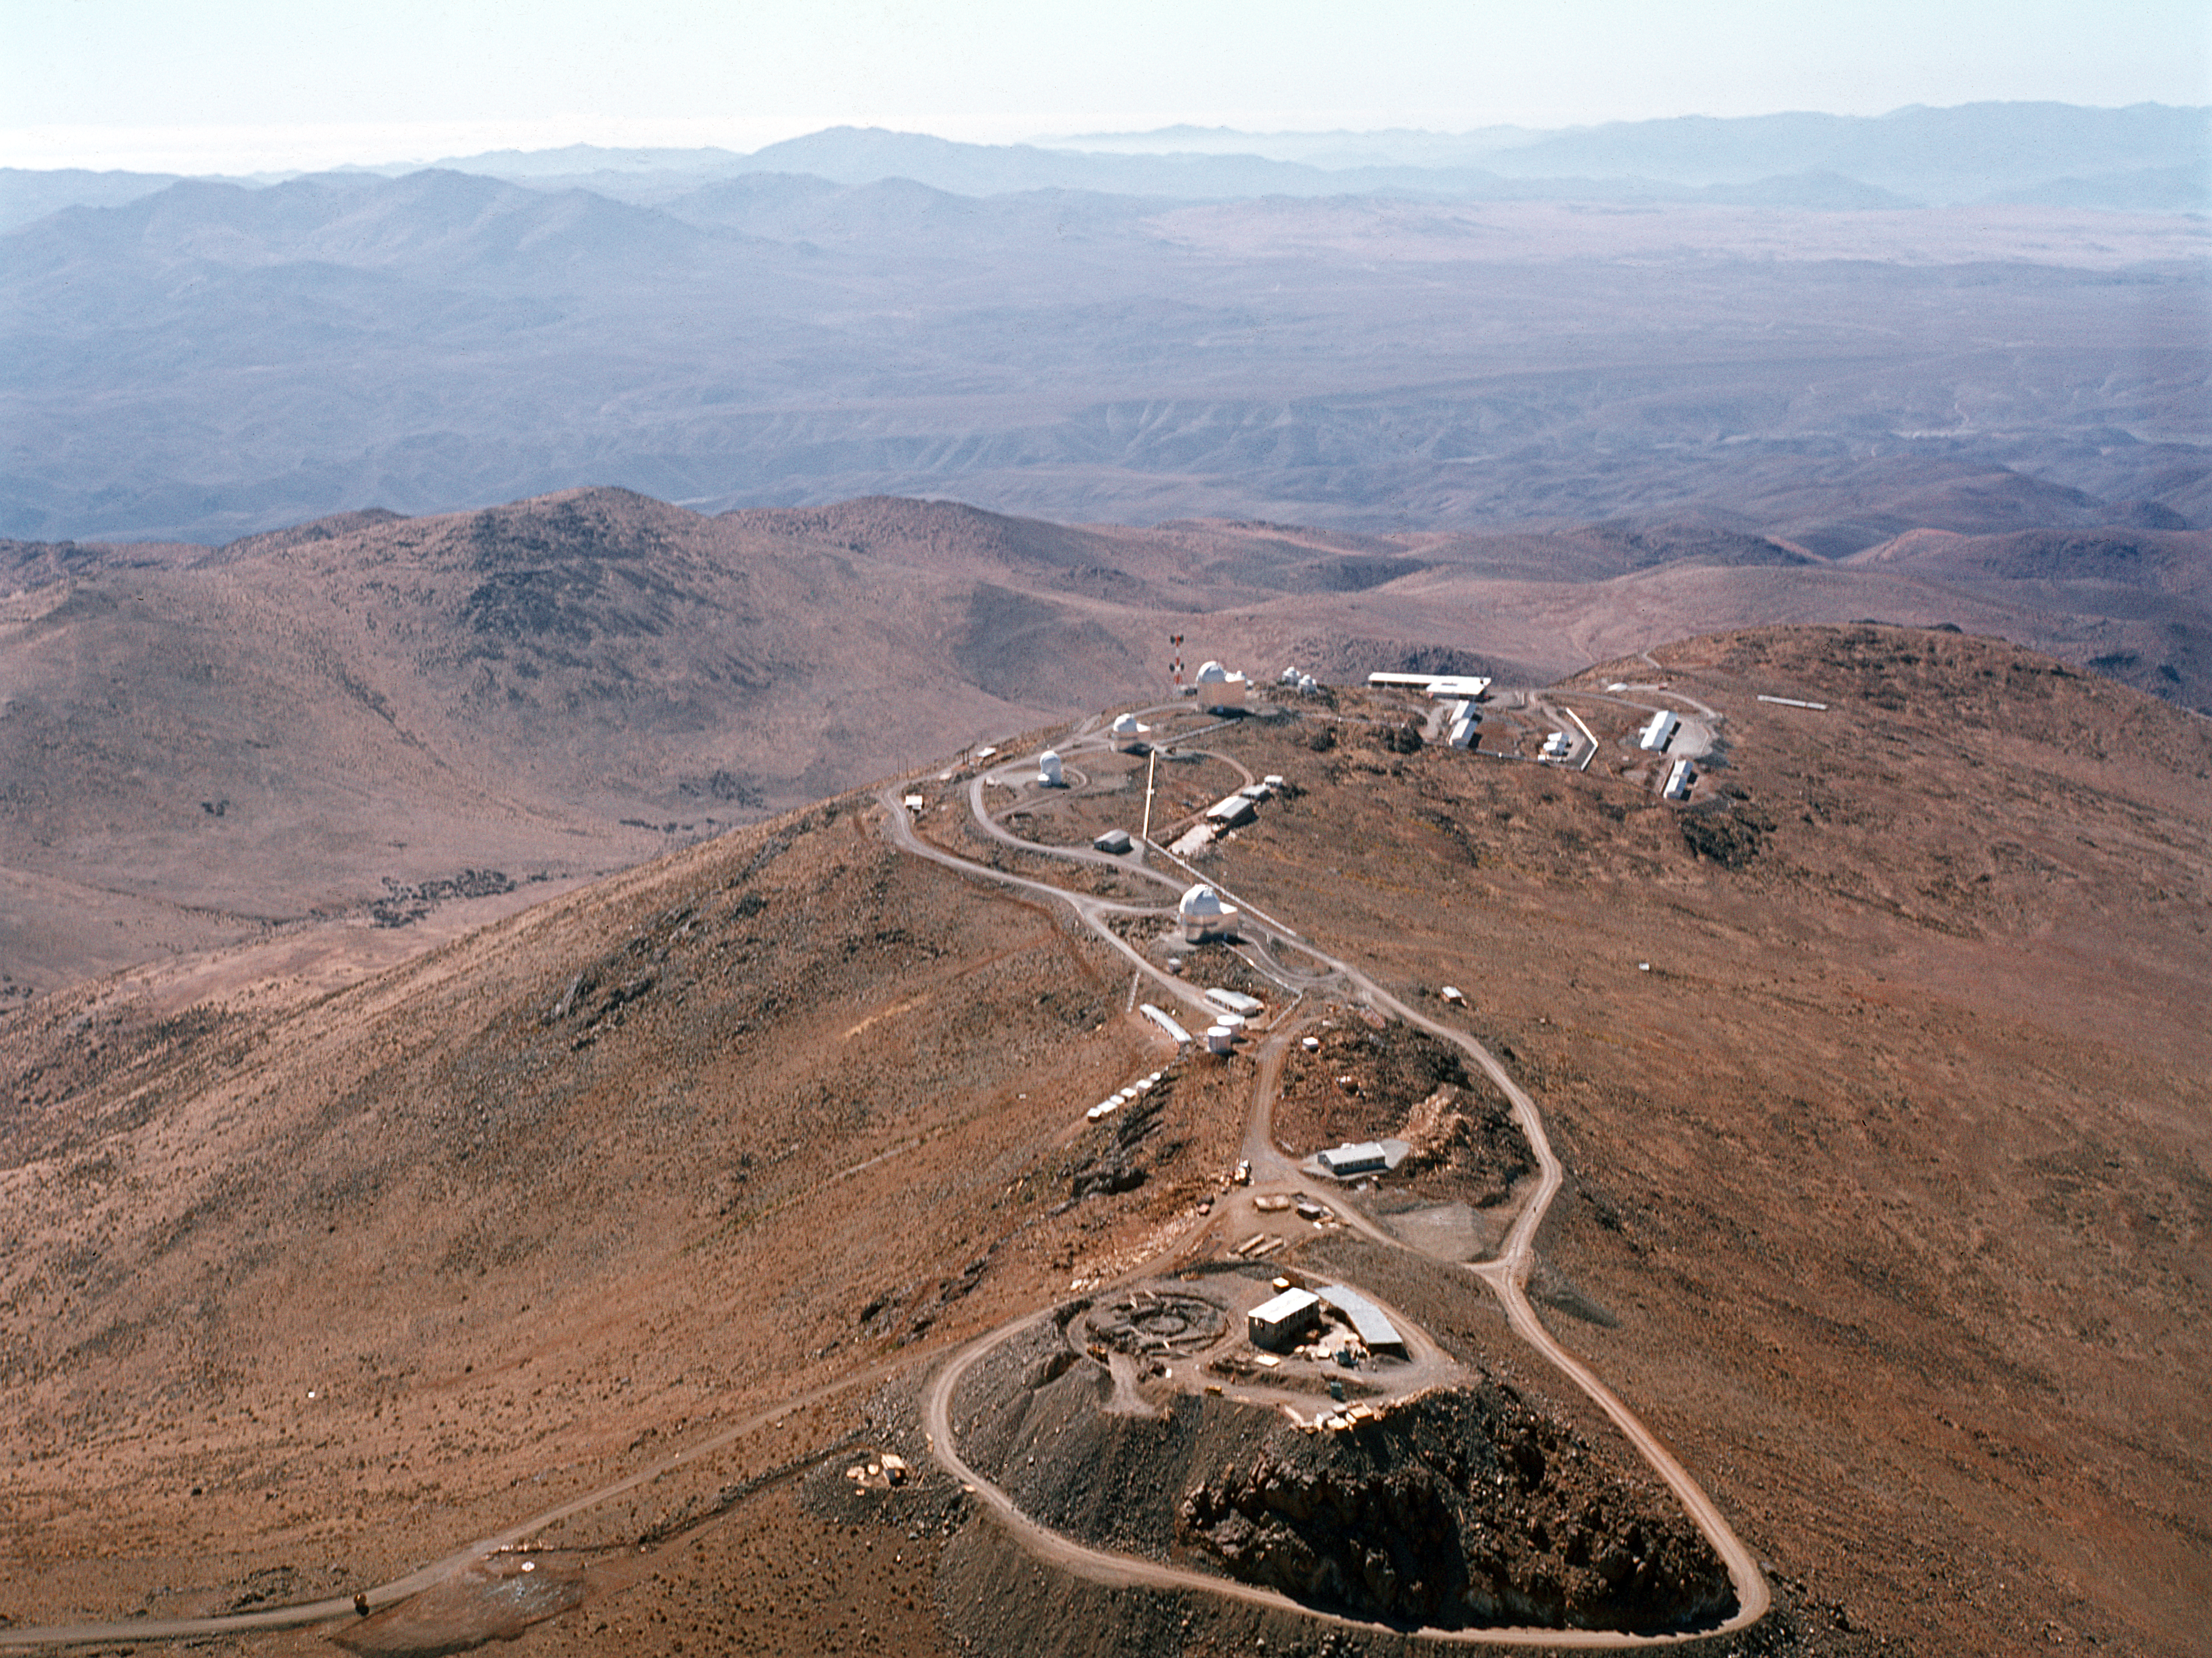

Aerial view of the La Silla Observatory

Aerial View of the La Silla Observatory taken before the 3.6 m telescope was constructed.

Credit: ESO